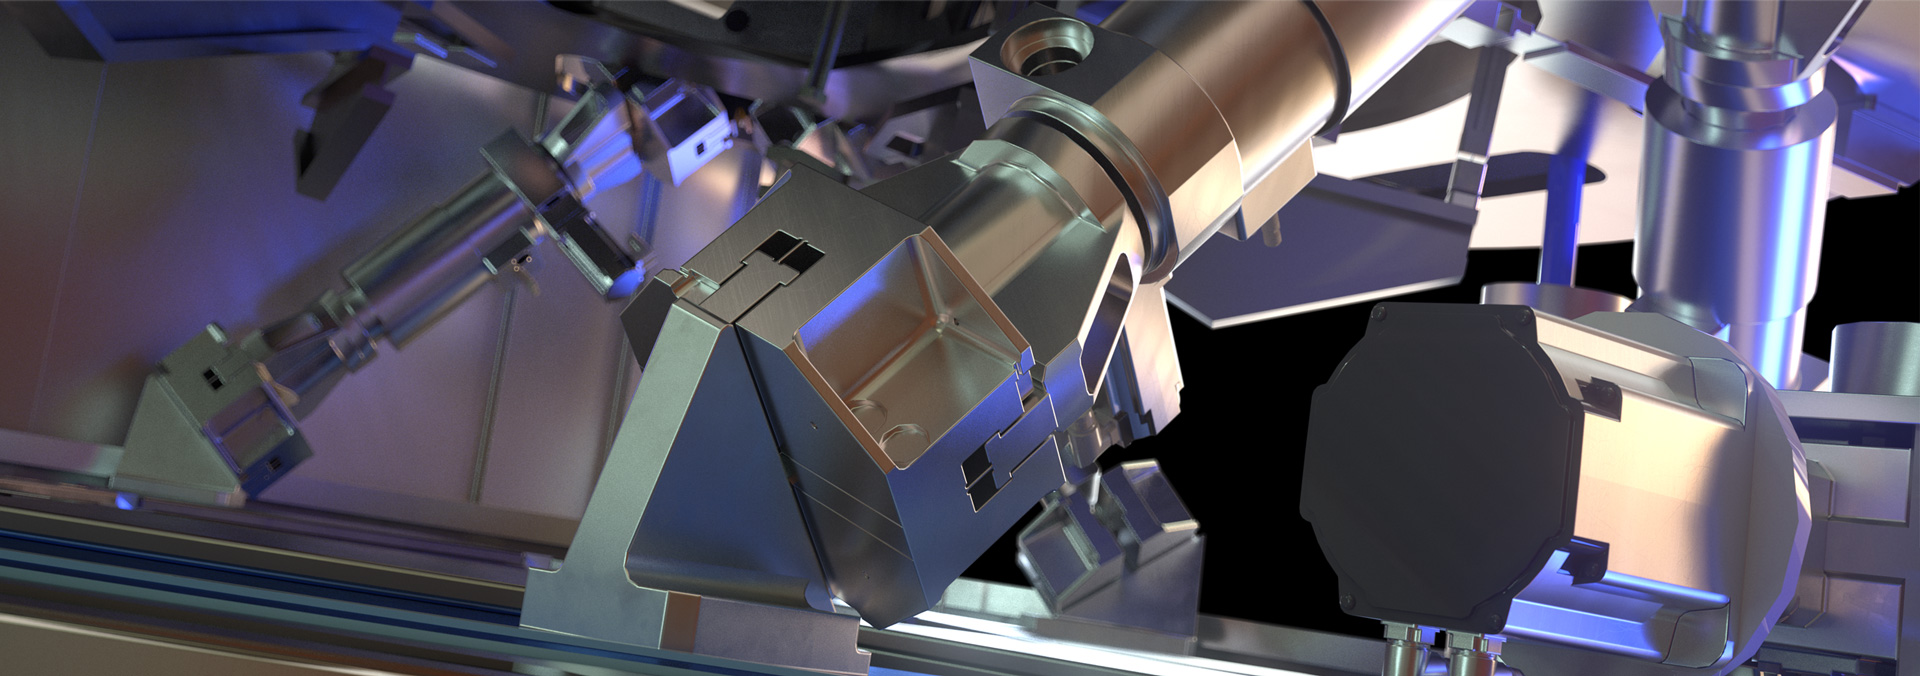

Rendering of M4

This image is a rendering of M4, the main adaptive mirror of the Extremely Large Telescope (ELT). The term “adaptive mirror” means that the mirror's surface can be deformed to correct for atmospheric turbulence, as well as for the fast vibration of the telescope structure induced by its motion and the wind.

The ELT, the world's biggest eye on the sky, will have a pioneering five-mirror optical system that will allow it to unveil the Universe in unprecedented detail.

Credit: ESO